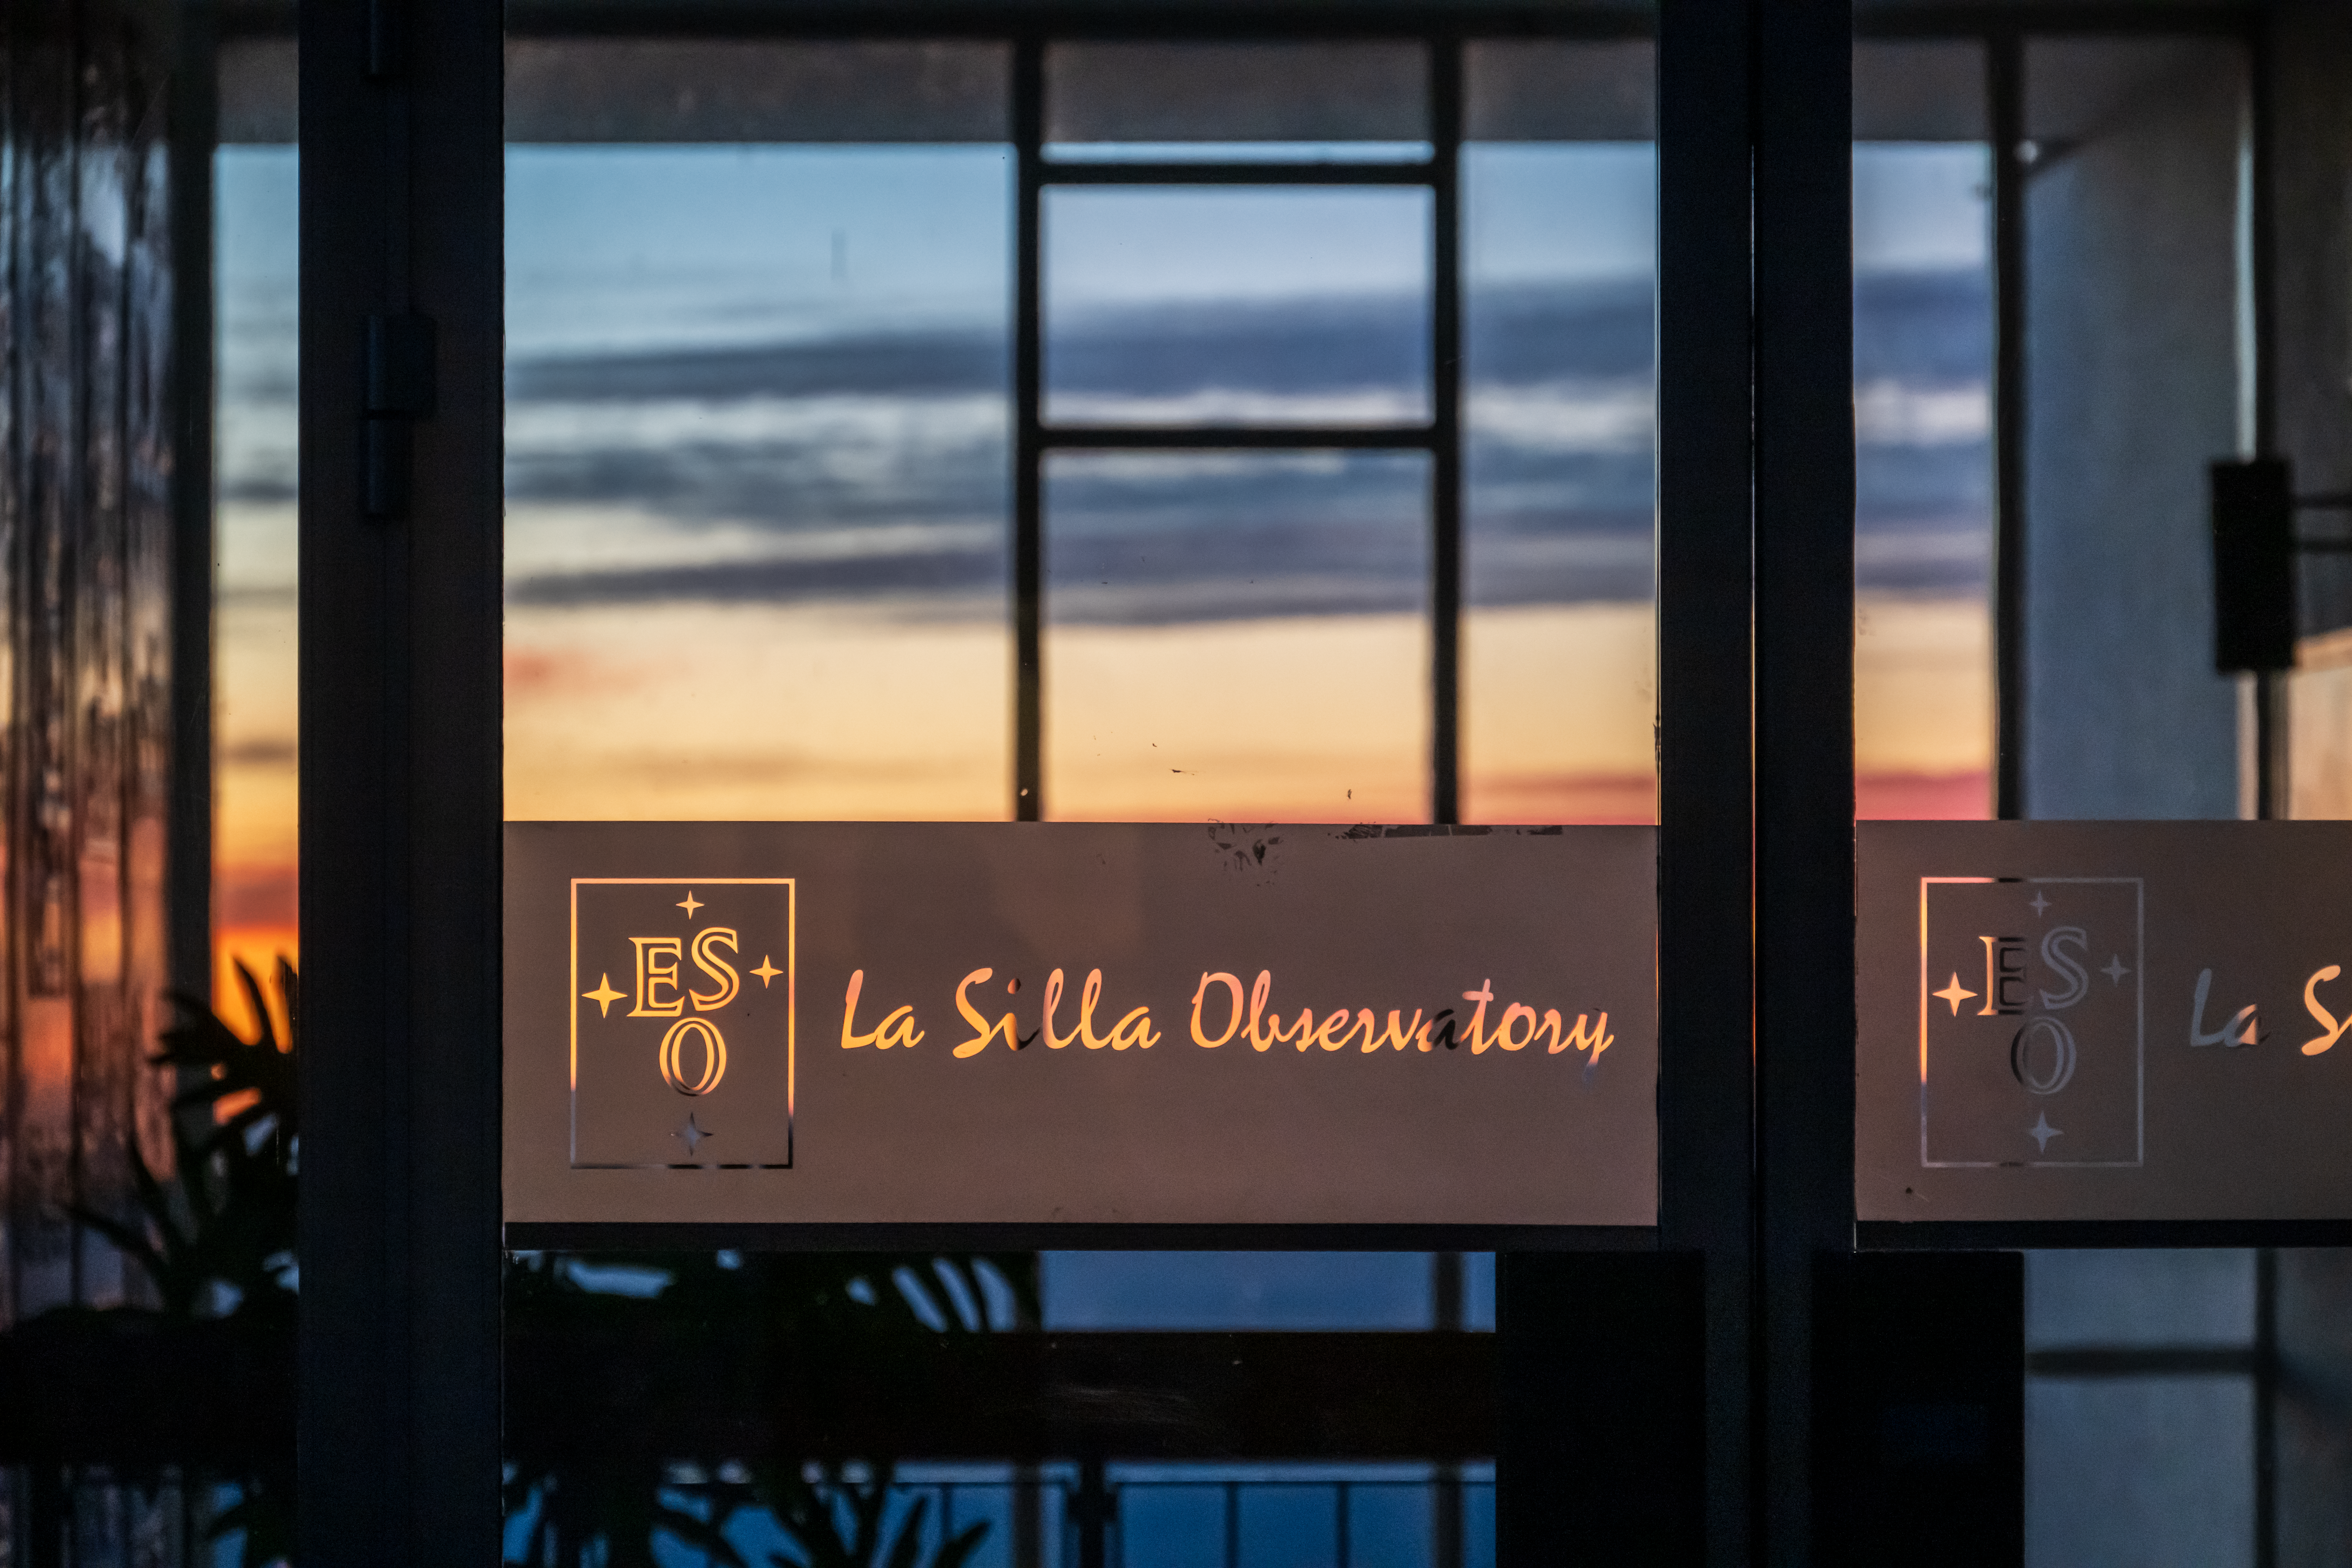

Welcome to La Silla

This image shows the entrance to the hotel at ESO’s La Silla Observatory. As the Sun sets, astronomers staying at the hotel will likely be preparing for a long night of observations with the many telescopes at the site.

Credit: ESO/A. Russell